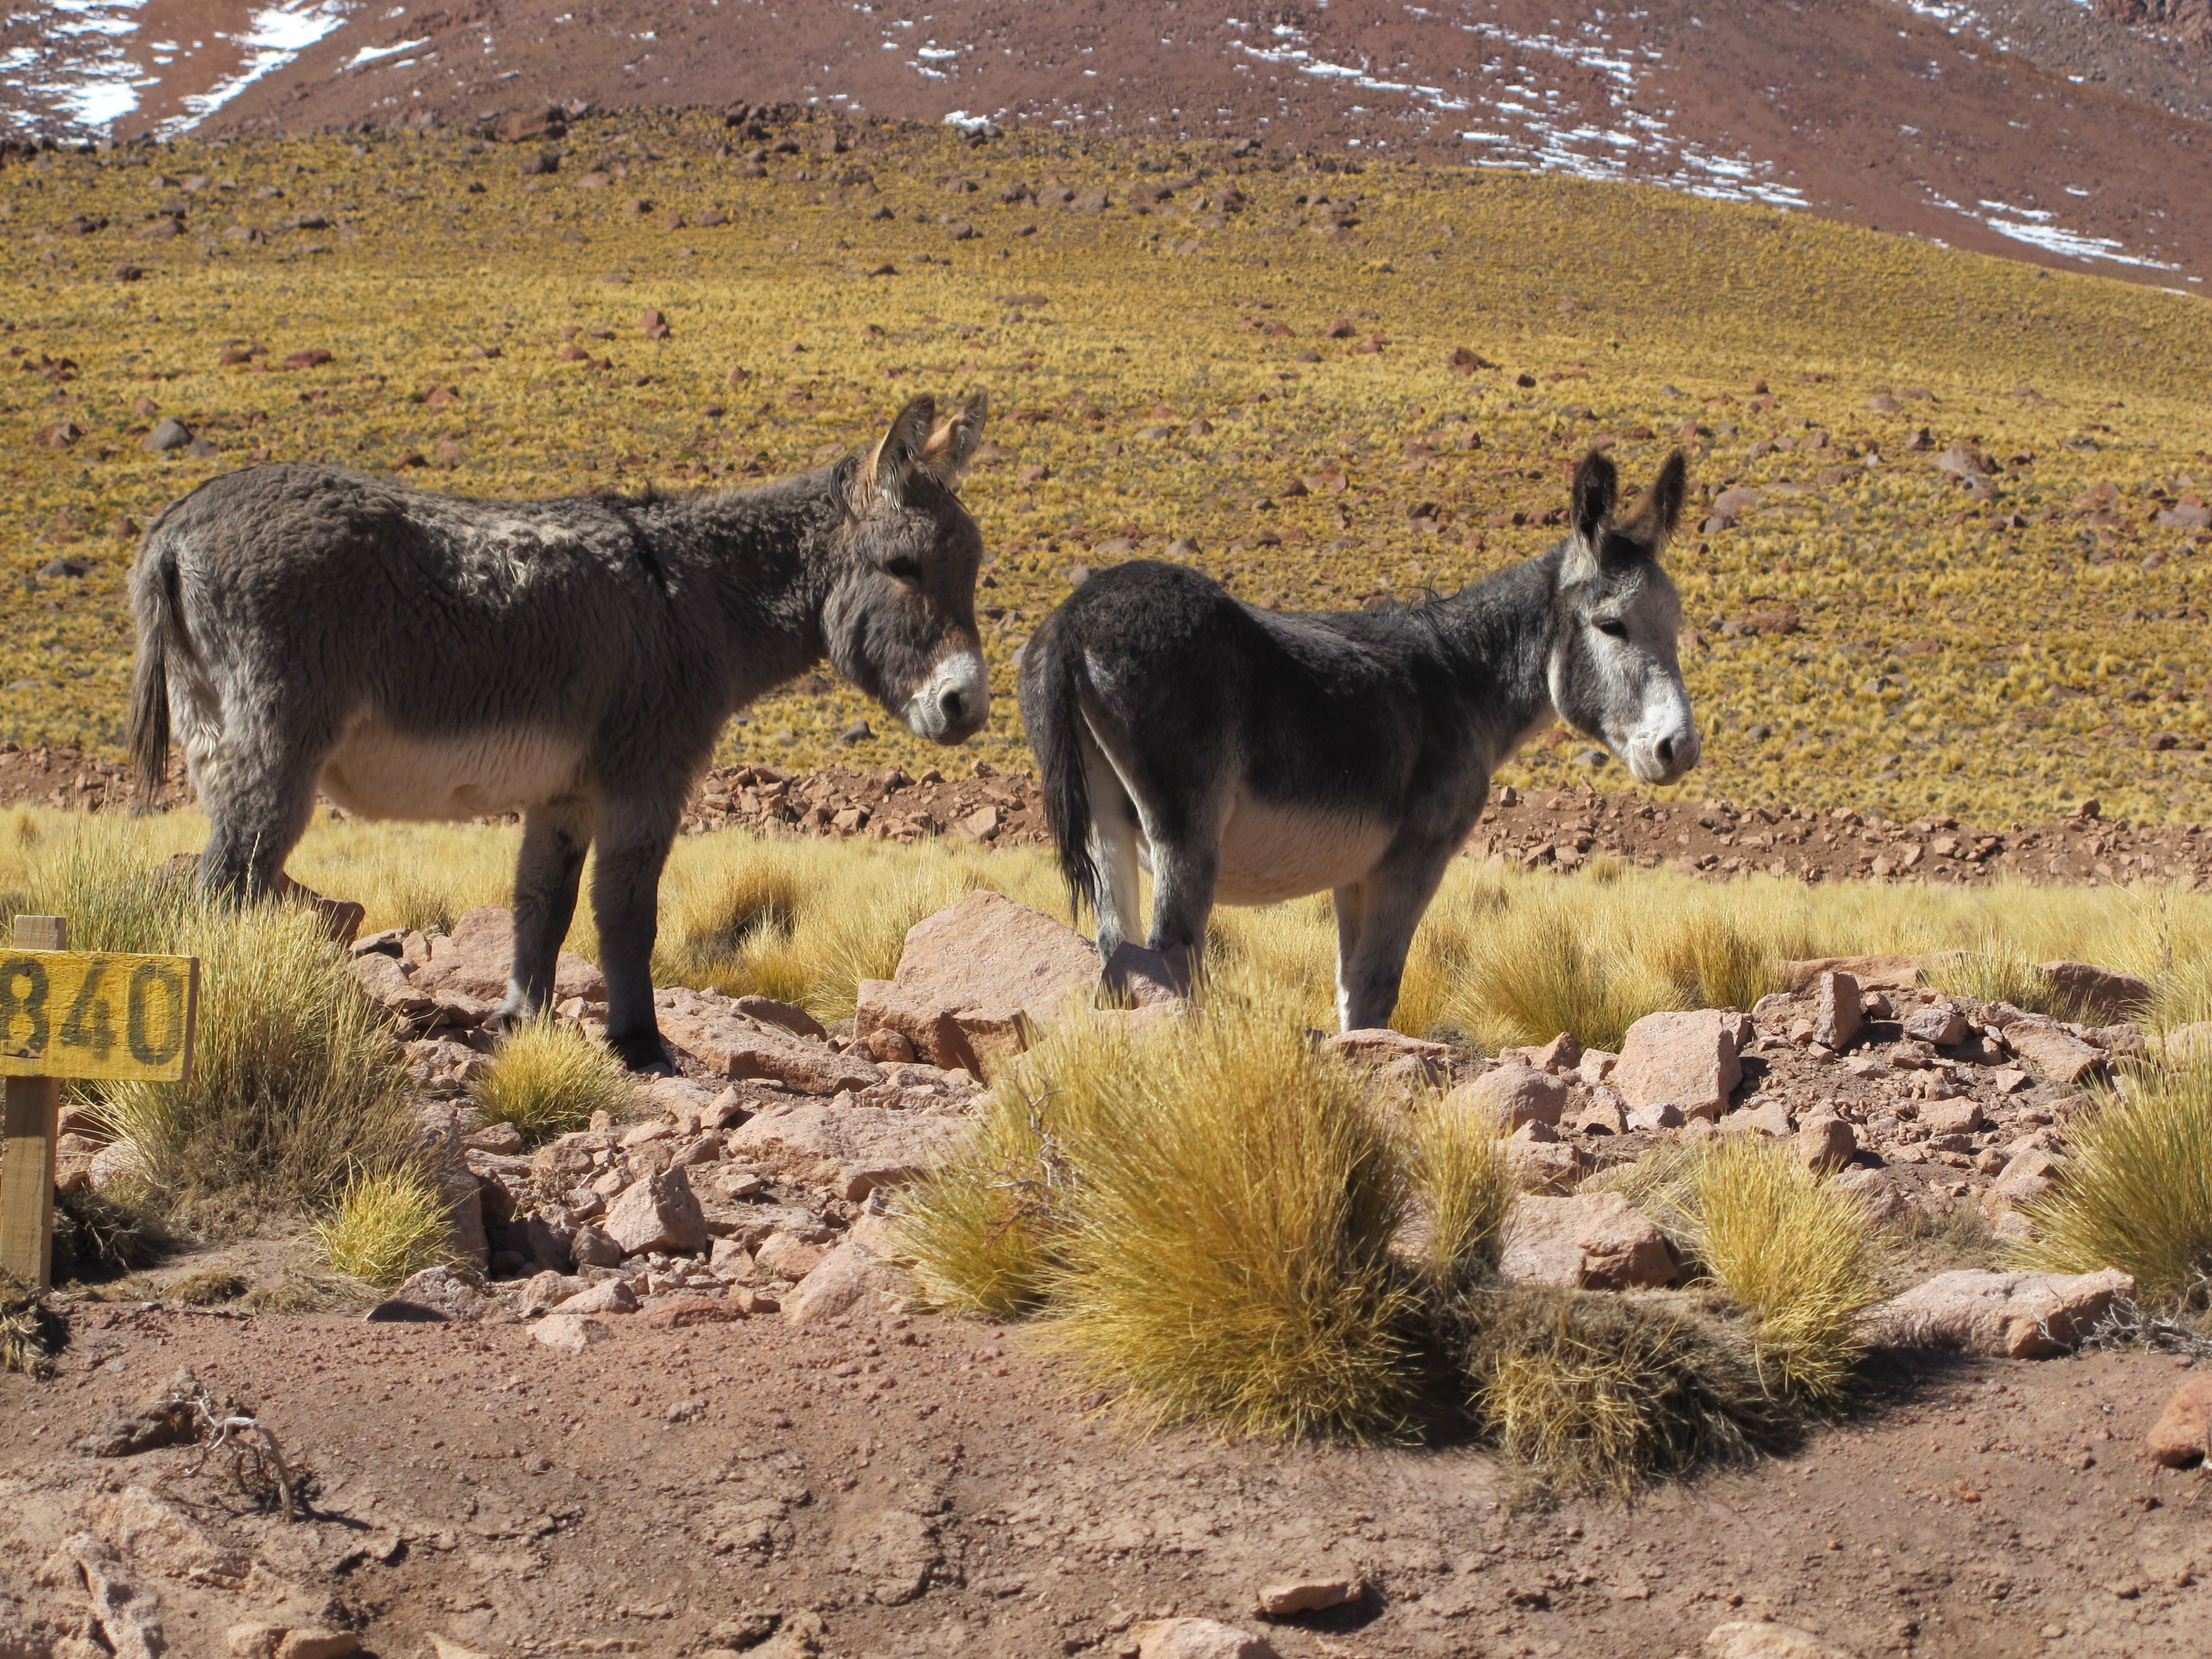

Wild donkeys

Wild donkeys.

Credit: ALMA (ESO / NAOJ / NRAO)